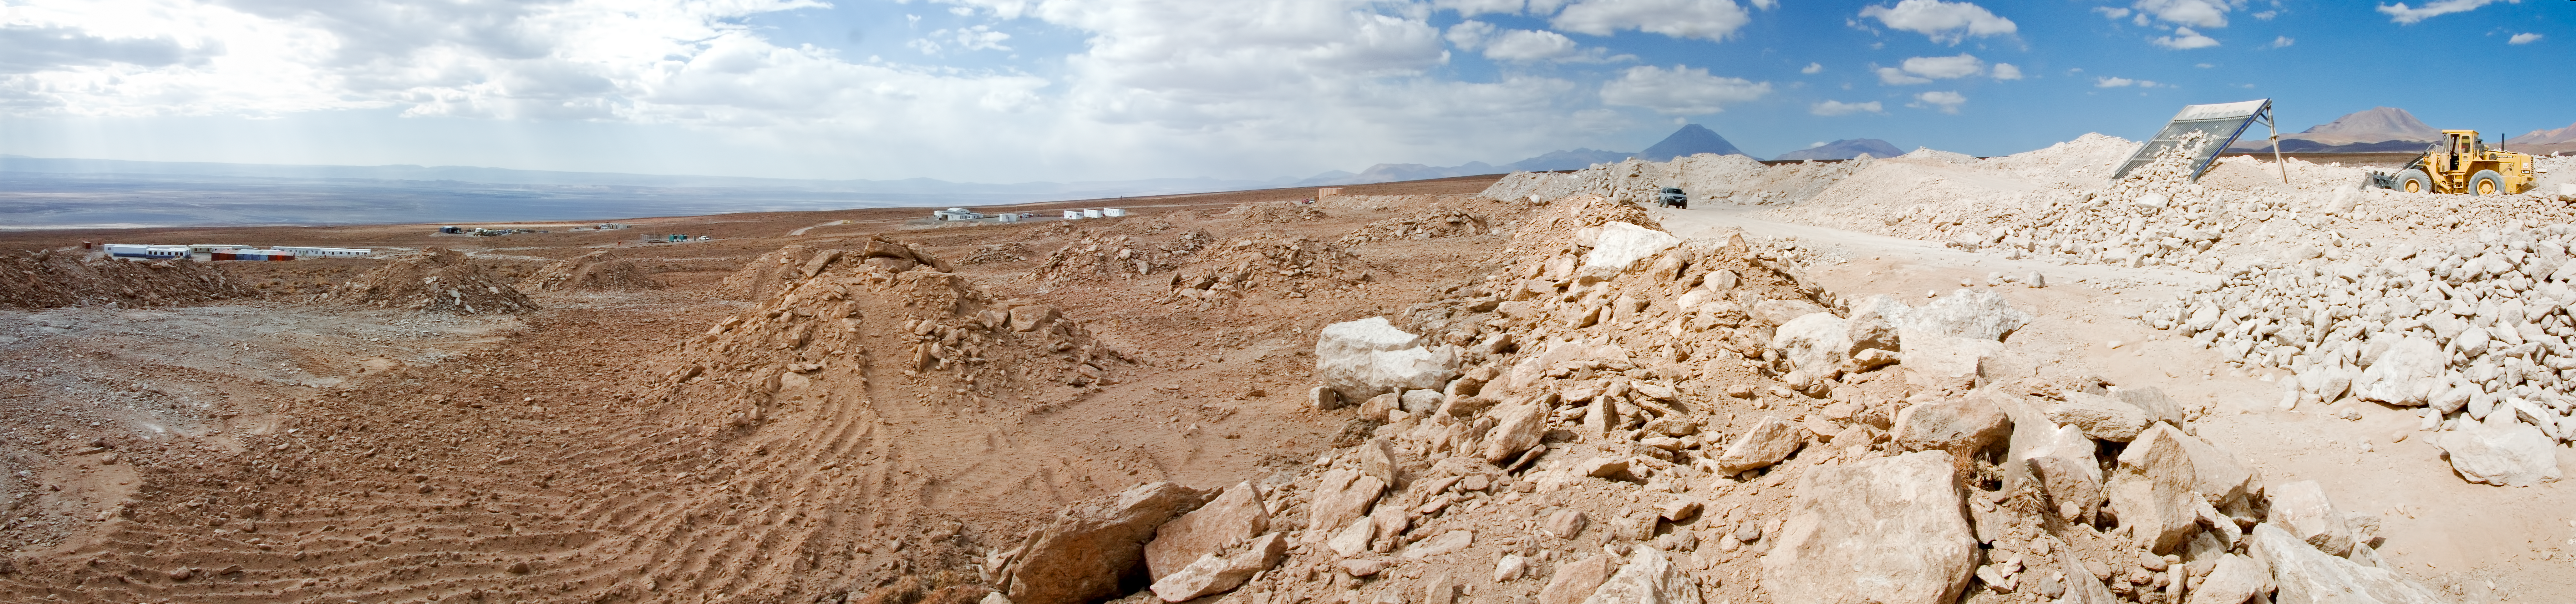

Ready to build the ALMA OSF

360 degree panorama view of the Atacama Large Millimeter/submillimeter Array (ALMA) Operations Support Facility (OSF) construction site, taken in 2004. The construction work for the OSF Technical Building started in August 2006 and was completed in early 2008.

This 7000-square-metre building is the central location for the ALMA operation activities, as needed for this observatory in a remote desert site. The OSF is located at 2900 m altitude on the road up to the even higher 5000-metre Chajnantor plateau, where the Array Operations Site (AOS) of the ALMA telescope itself is located.

Since millimetre- and submillimetre-wavelength radiation is strongly absorbed by the water vapour in the Earth's atmosphere, a very high and dry site is required for astronomical observations at these wavelengths, and Chajnantor is one of the very best in the world. However, the high altitude site represents a considerable additional challenge in the construction and operation of ALMA, with its effects on the human body as well as those of the environment on materials and engineering. For this reason, the human presence at the AOS will be reduced to a minimum once construction has ended, and ALMA will be operated from the lower altitude of the OSF.

Credit: ESO